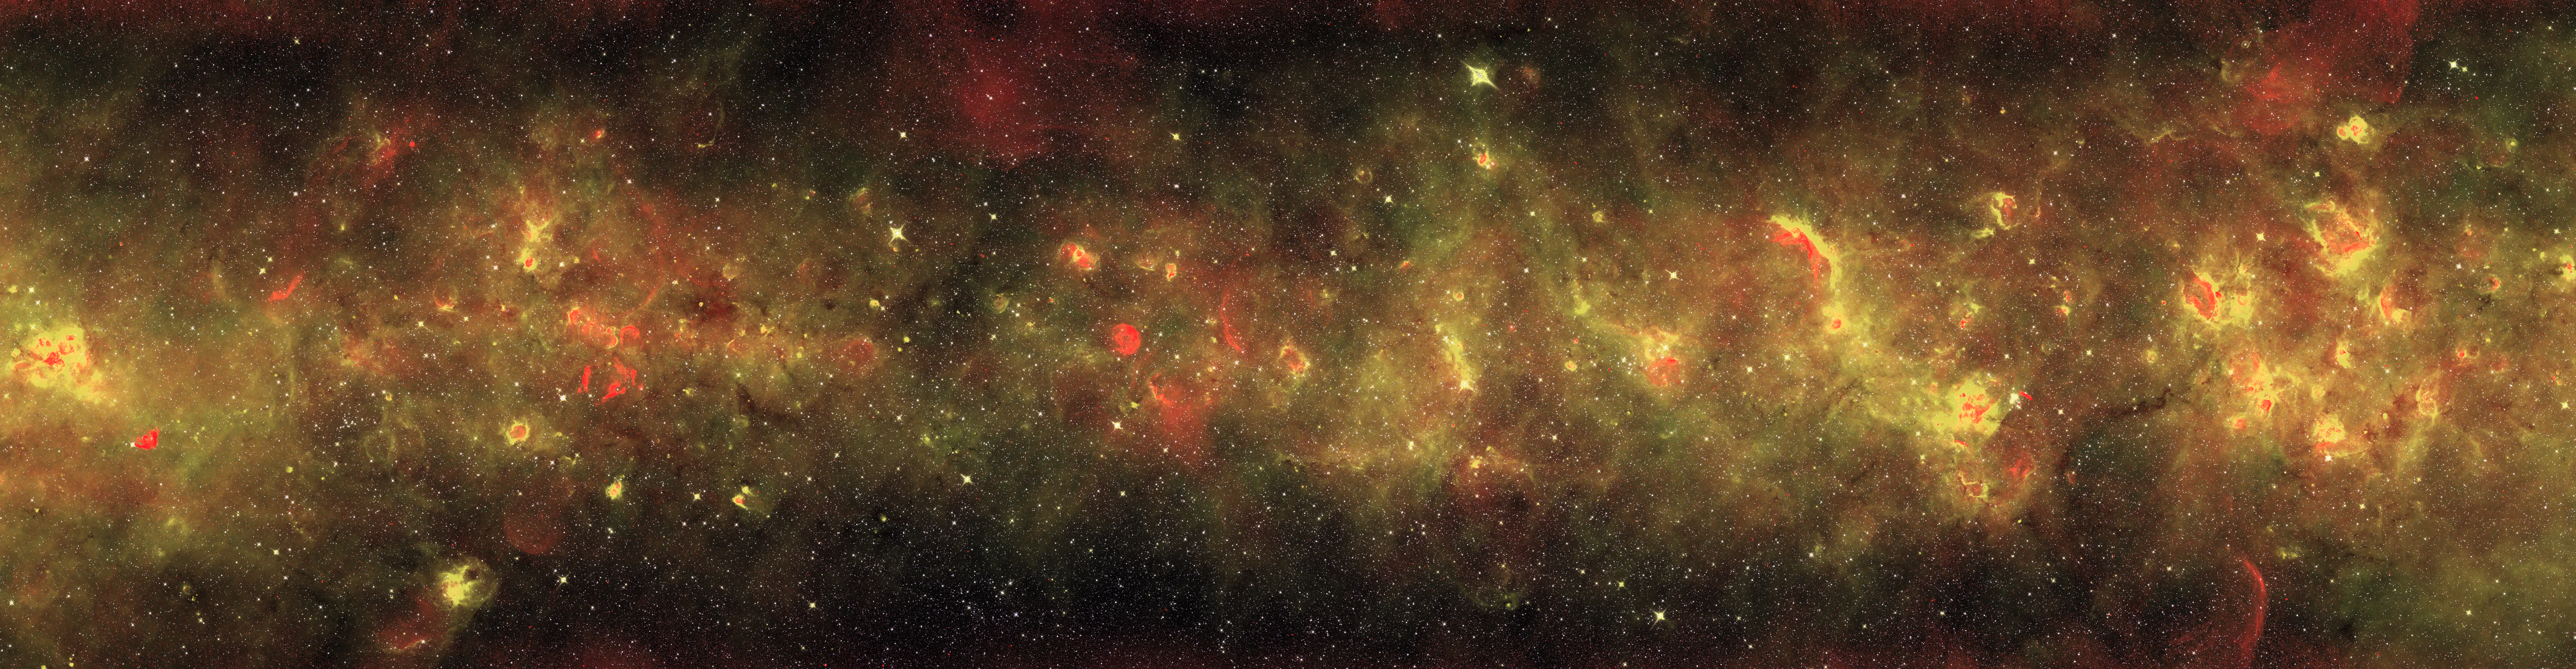

Across the Milky Way (gold version)

A radio and infrared wave panorama of a section of the Milky Way in the constellations of Scutum and Aquila. Normal stars show up as the myriad of yellow-white points. Radiation from the newborn stars heats surrounding dust into infrared temperatures (in gold), while the ultraviolet light from these stars separates electrons from hydrogen atoms, and gives off radio waves (in red). More mature stars have destroyed nearby dust, leaving red cores surrounded by yellow, then gold, shells as the temperature drops far from the stars. Massive stars have died in titanic explosions and blasted their gas light years into space at thousands of miles per second, leaving blast arcs (in red). The diffuse infrared glow (gold) comes from the tiny dust particles scattered through space.

Credit: NRAO/AUI/NSF